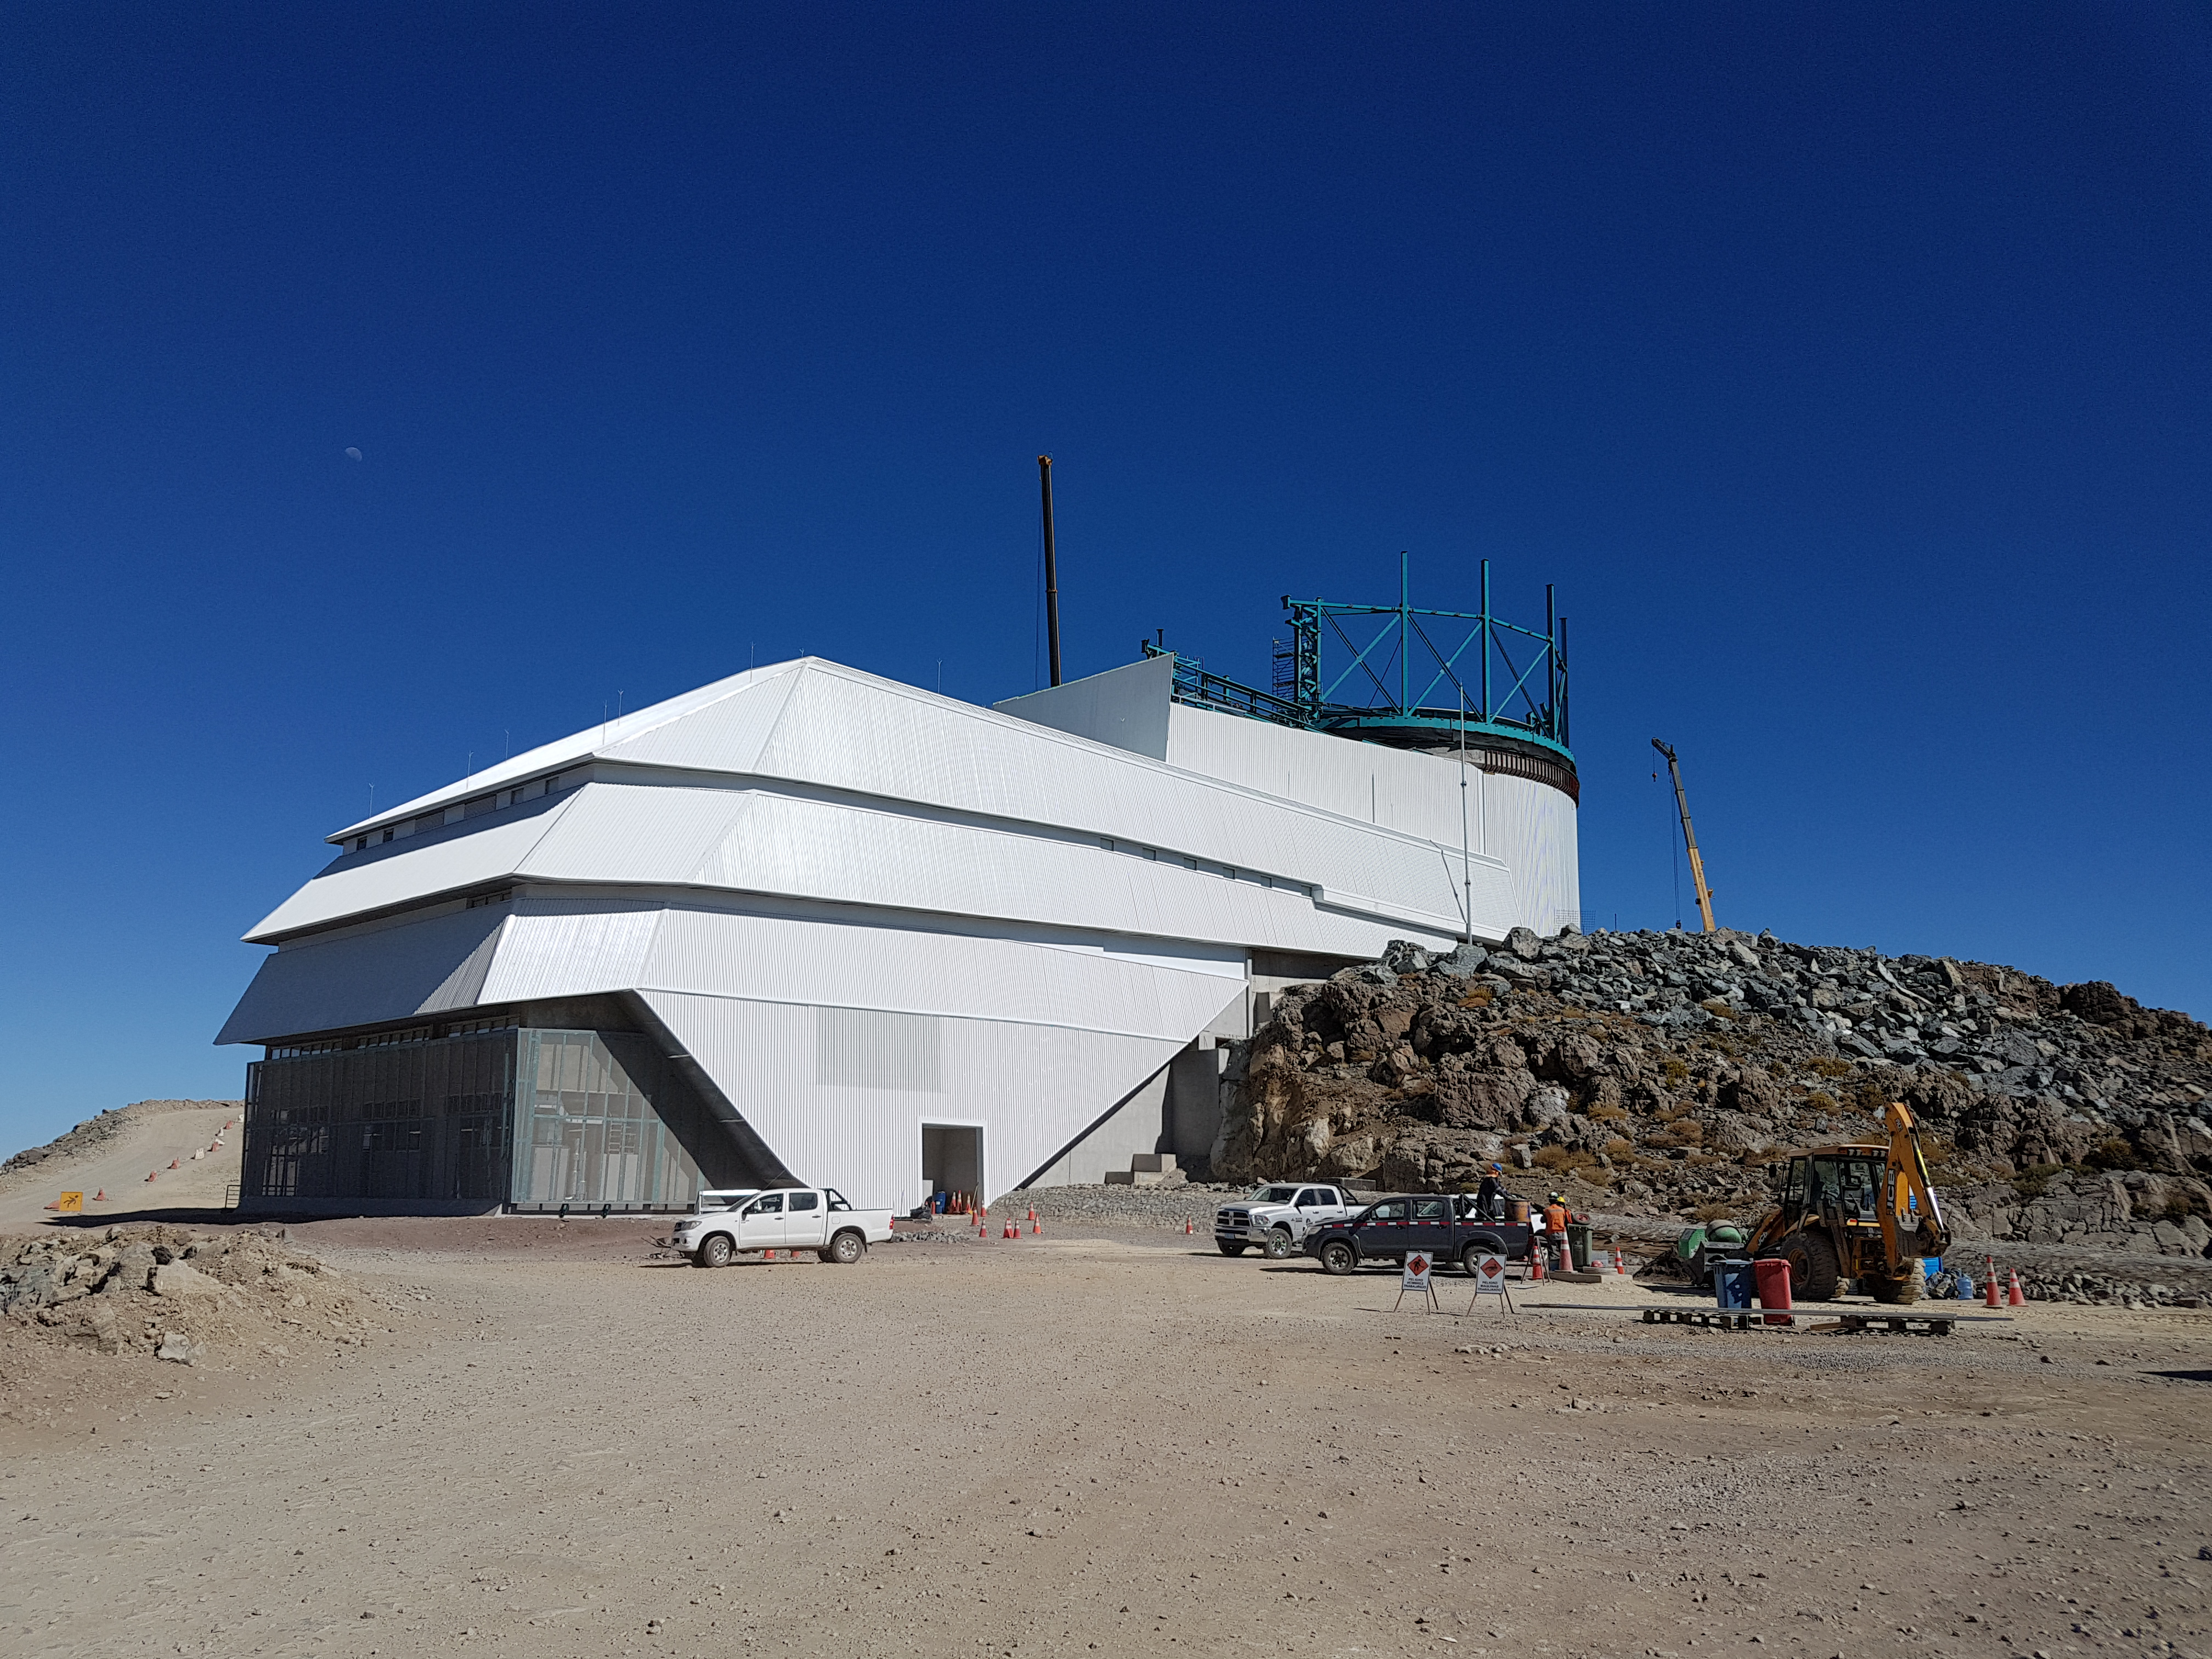

Summit Update. Besalco guarantee period

Summit site construction site status in April, 2018. General Contractor Besalco is completing punch list items.

Credit: Rubin Observatory/NSF/AURA